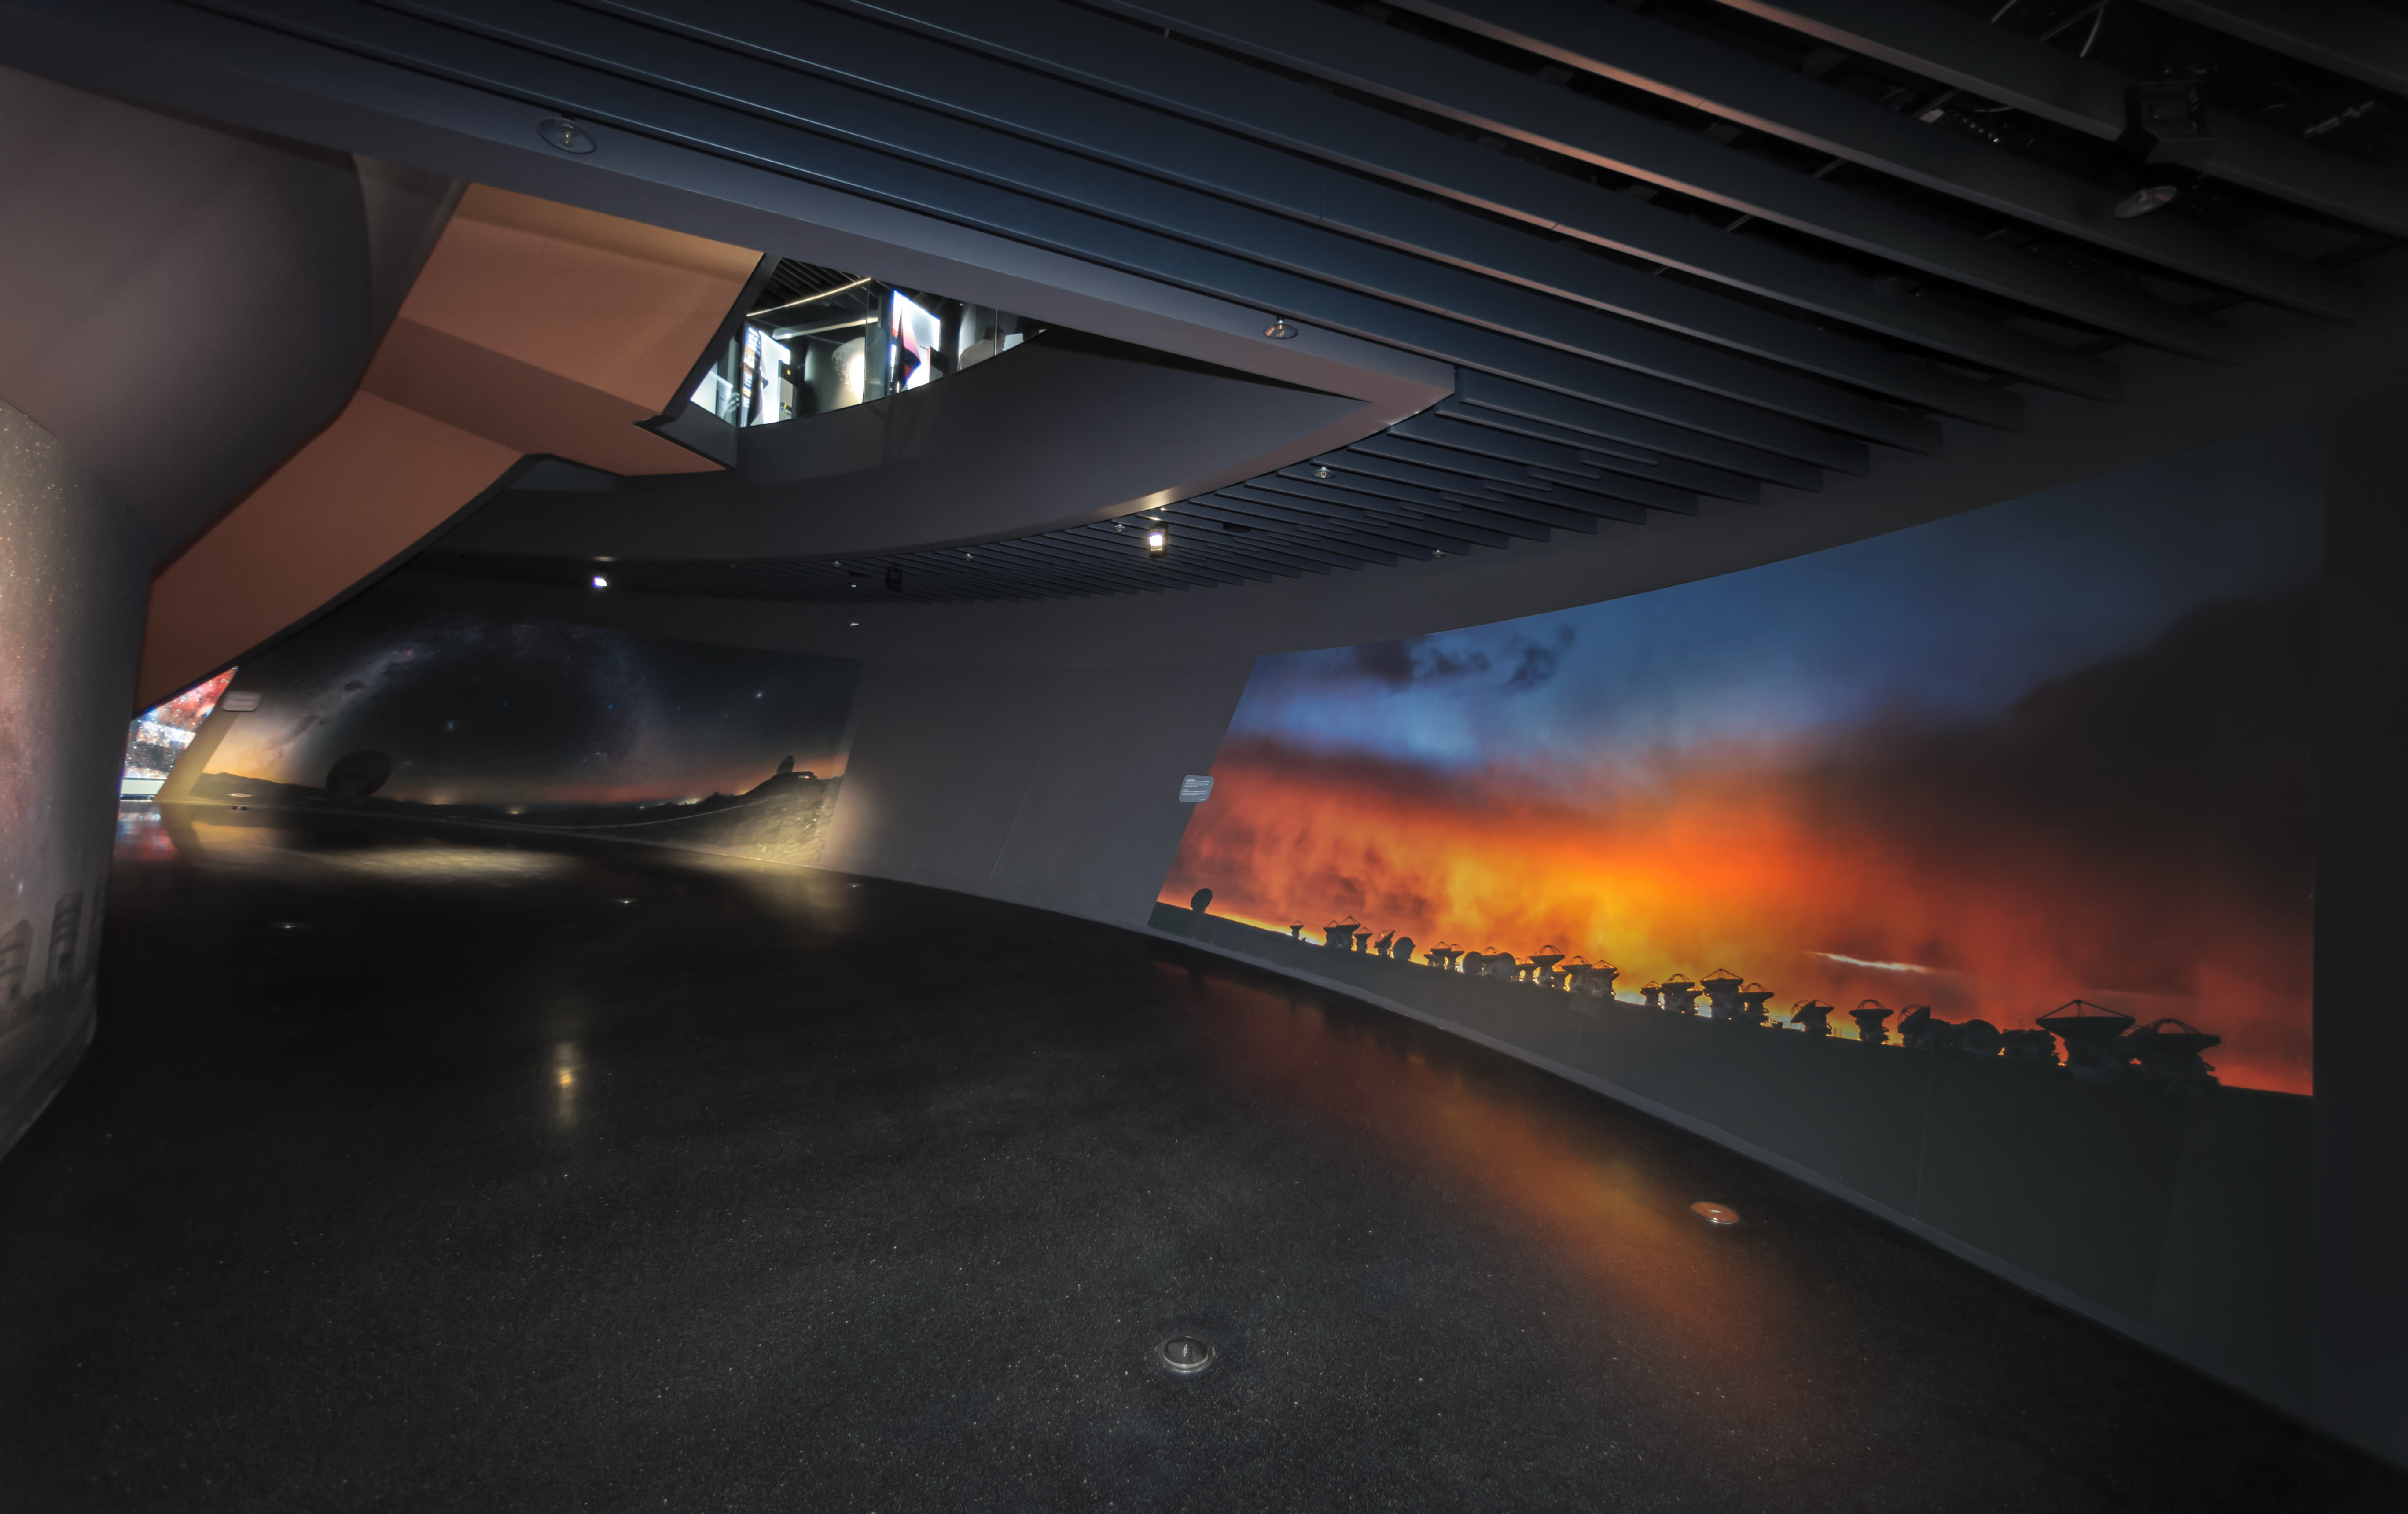

The path towards knowledge

This image was taken inside the ESO Supernova Planetarium & Visitor Centre and shows the beginning of the path that takes you around "The Living Universe" exhibition that is on display. The path takes you all the way from the bottom to the top of the building and you can interact with the engaging exhibitions as you go.

Credit: ESO/P. Horálek